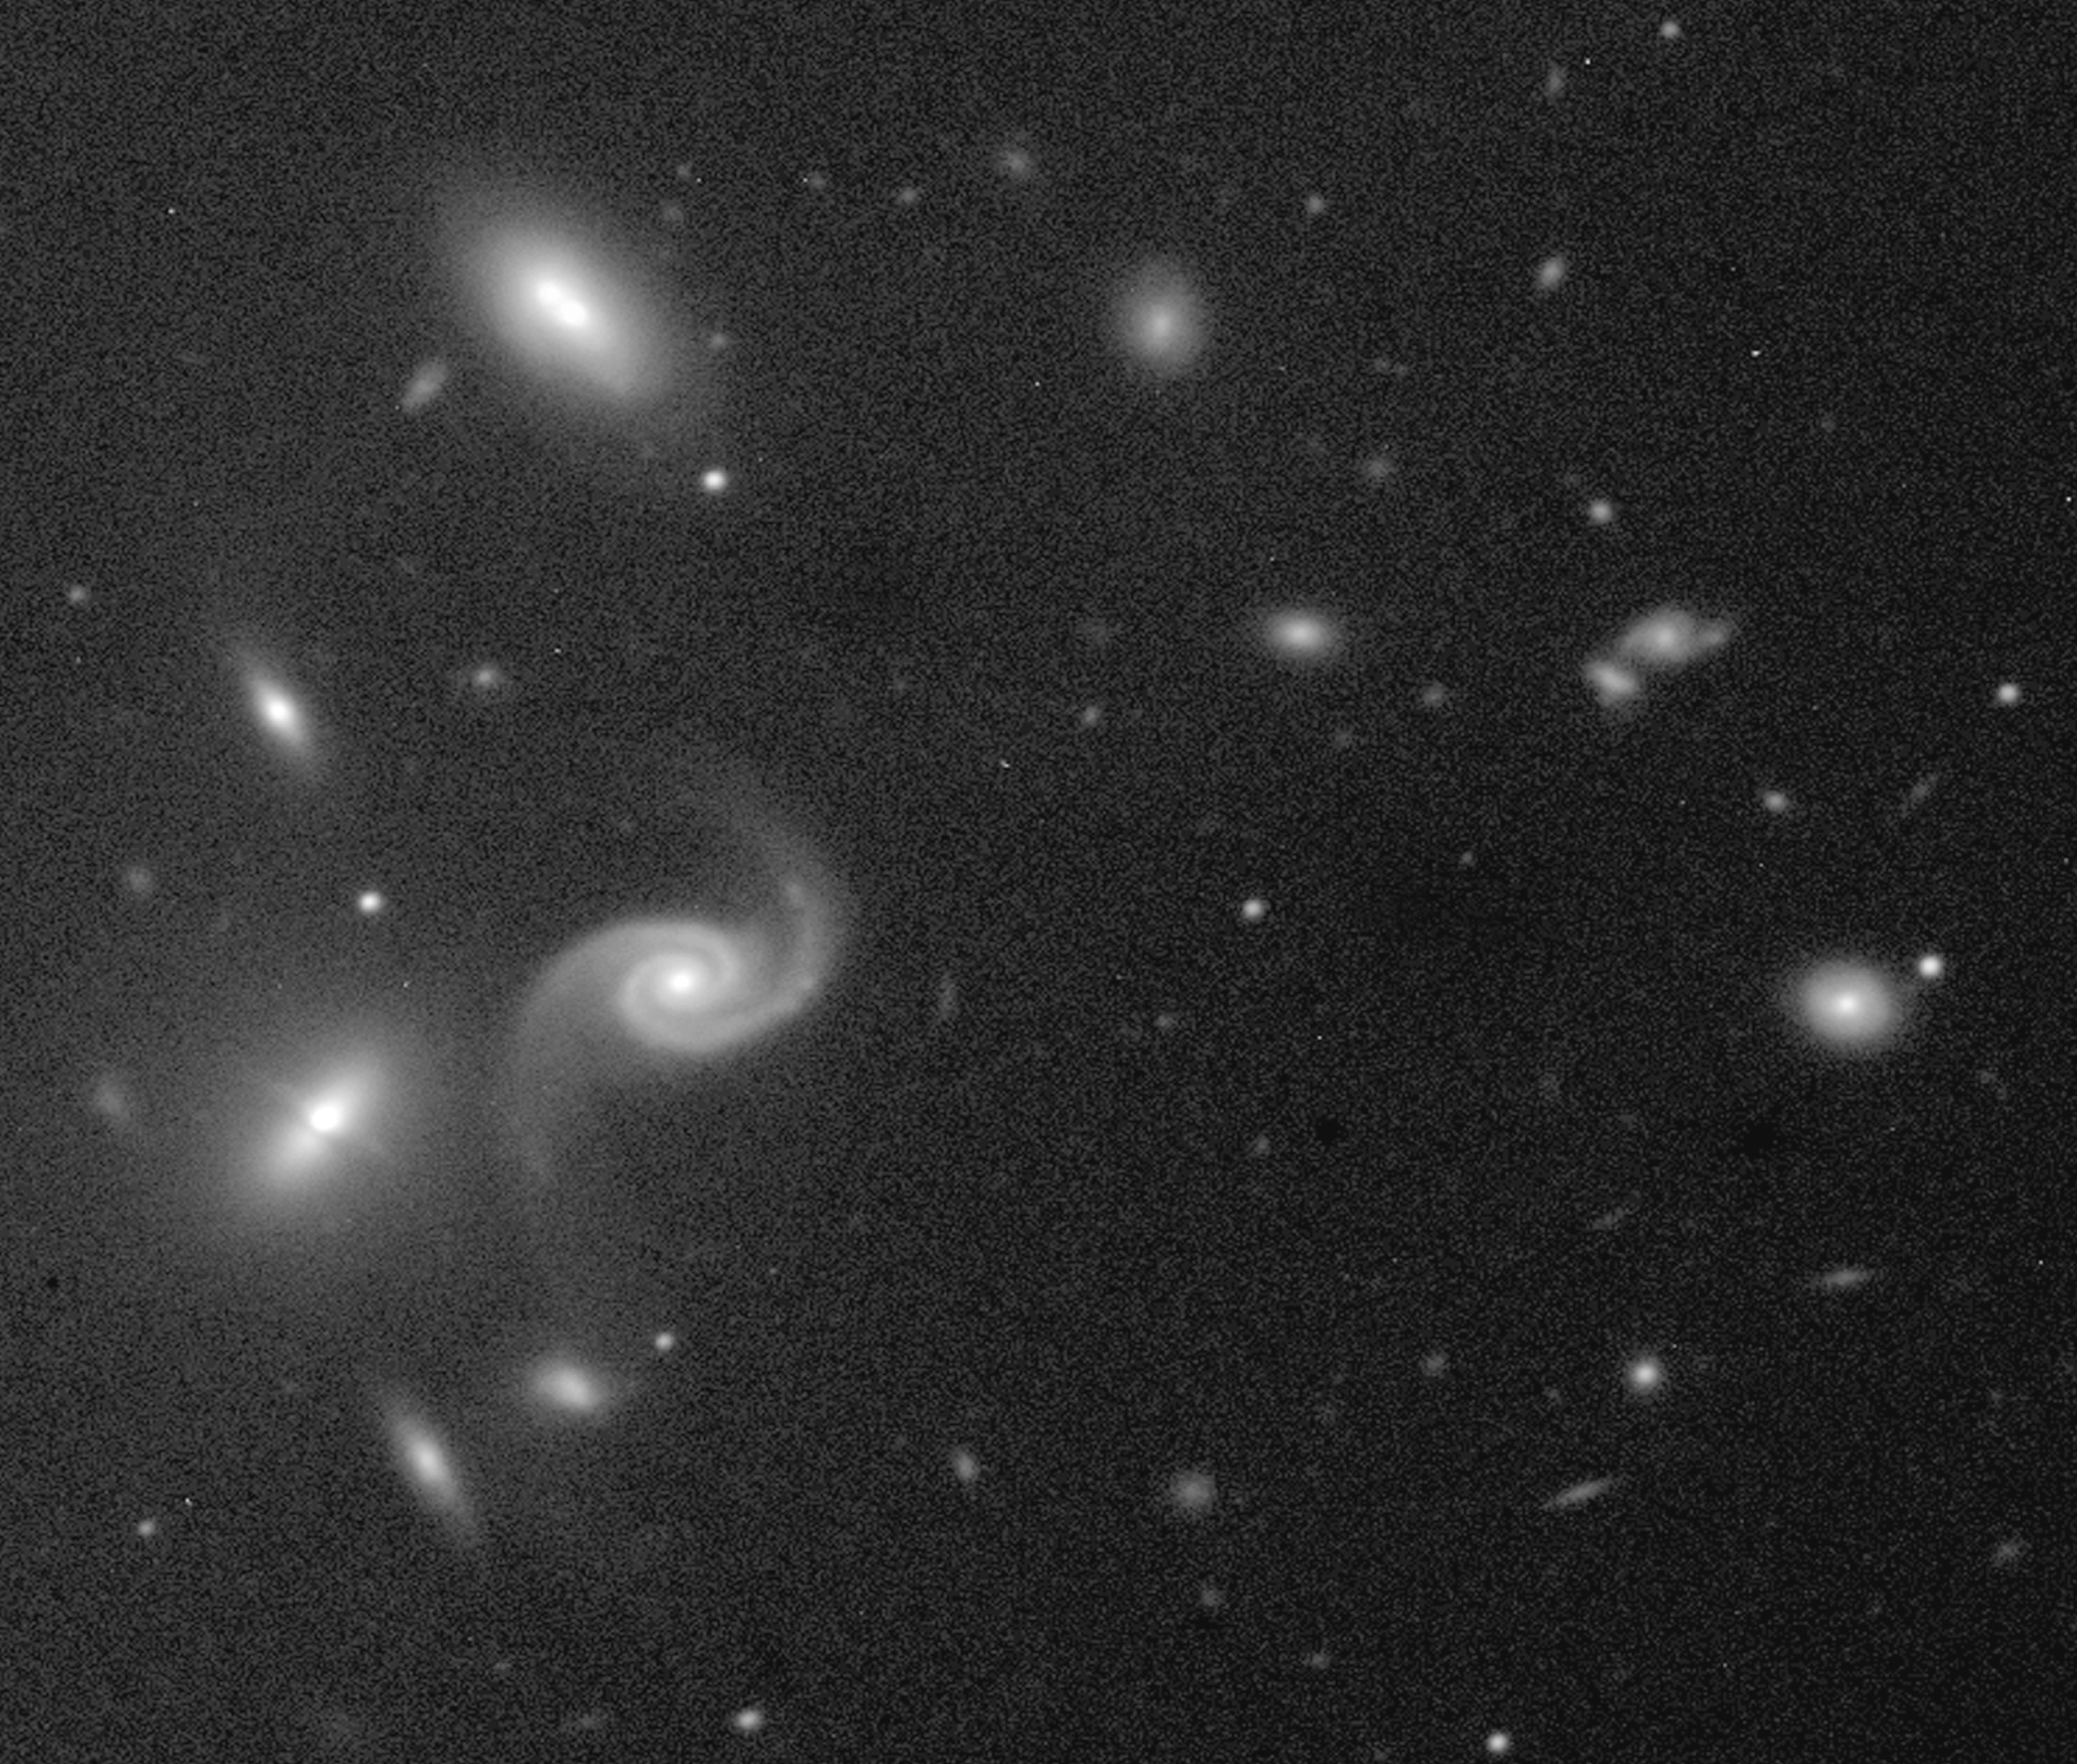

FORS1 first light - distant cluster of galaxies

Produced from a 5-min near-infrared exposure, this image was obtained during the night of First Light of the FORS1 instrument (September 15, 1998). It shows an enlargment of the sky field near the quasar PB5763, showing the individual members of this cluster of galaxies in more detail.

Credit: ESO